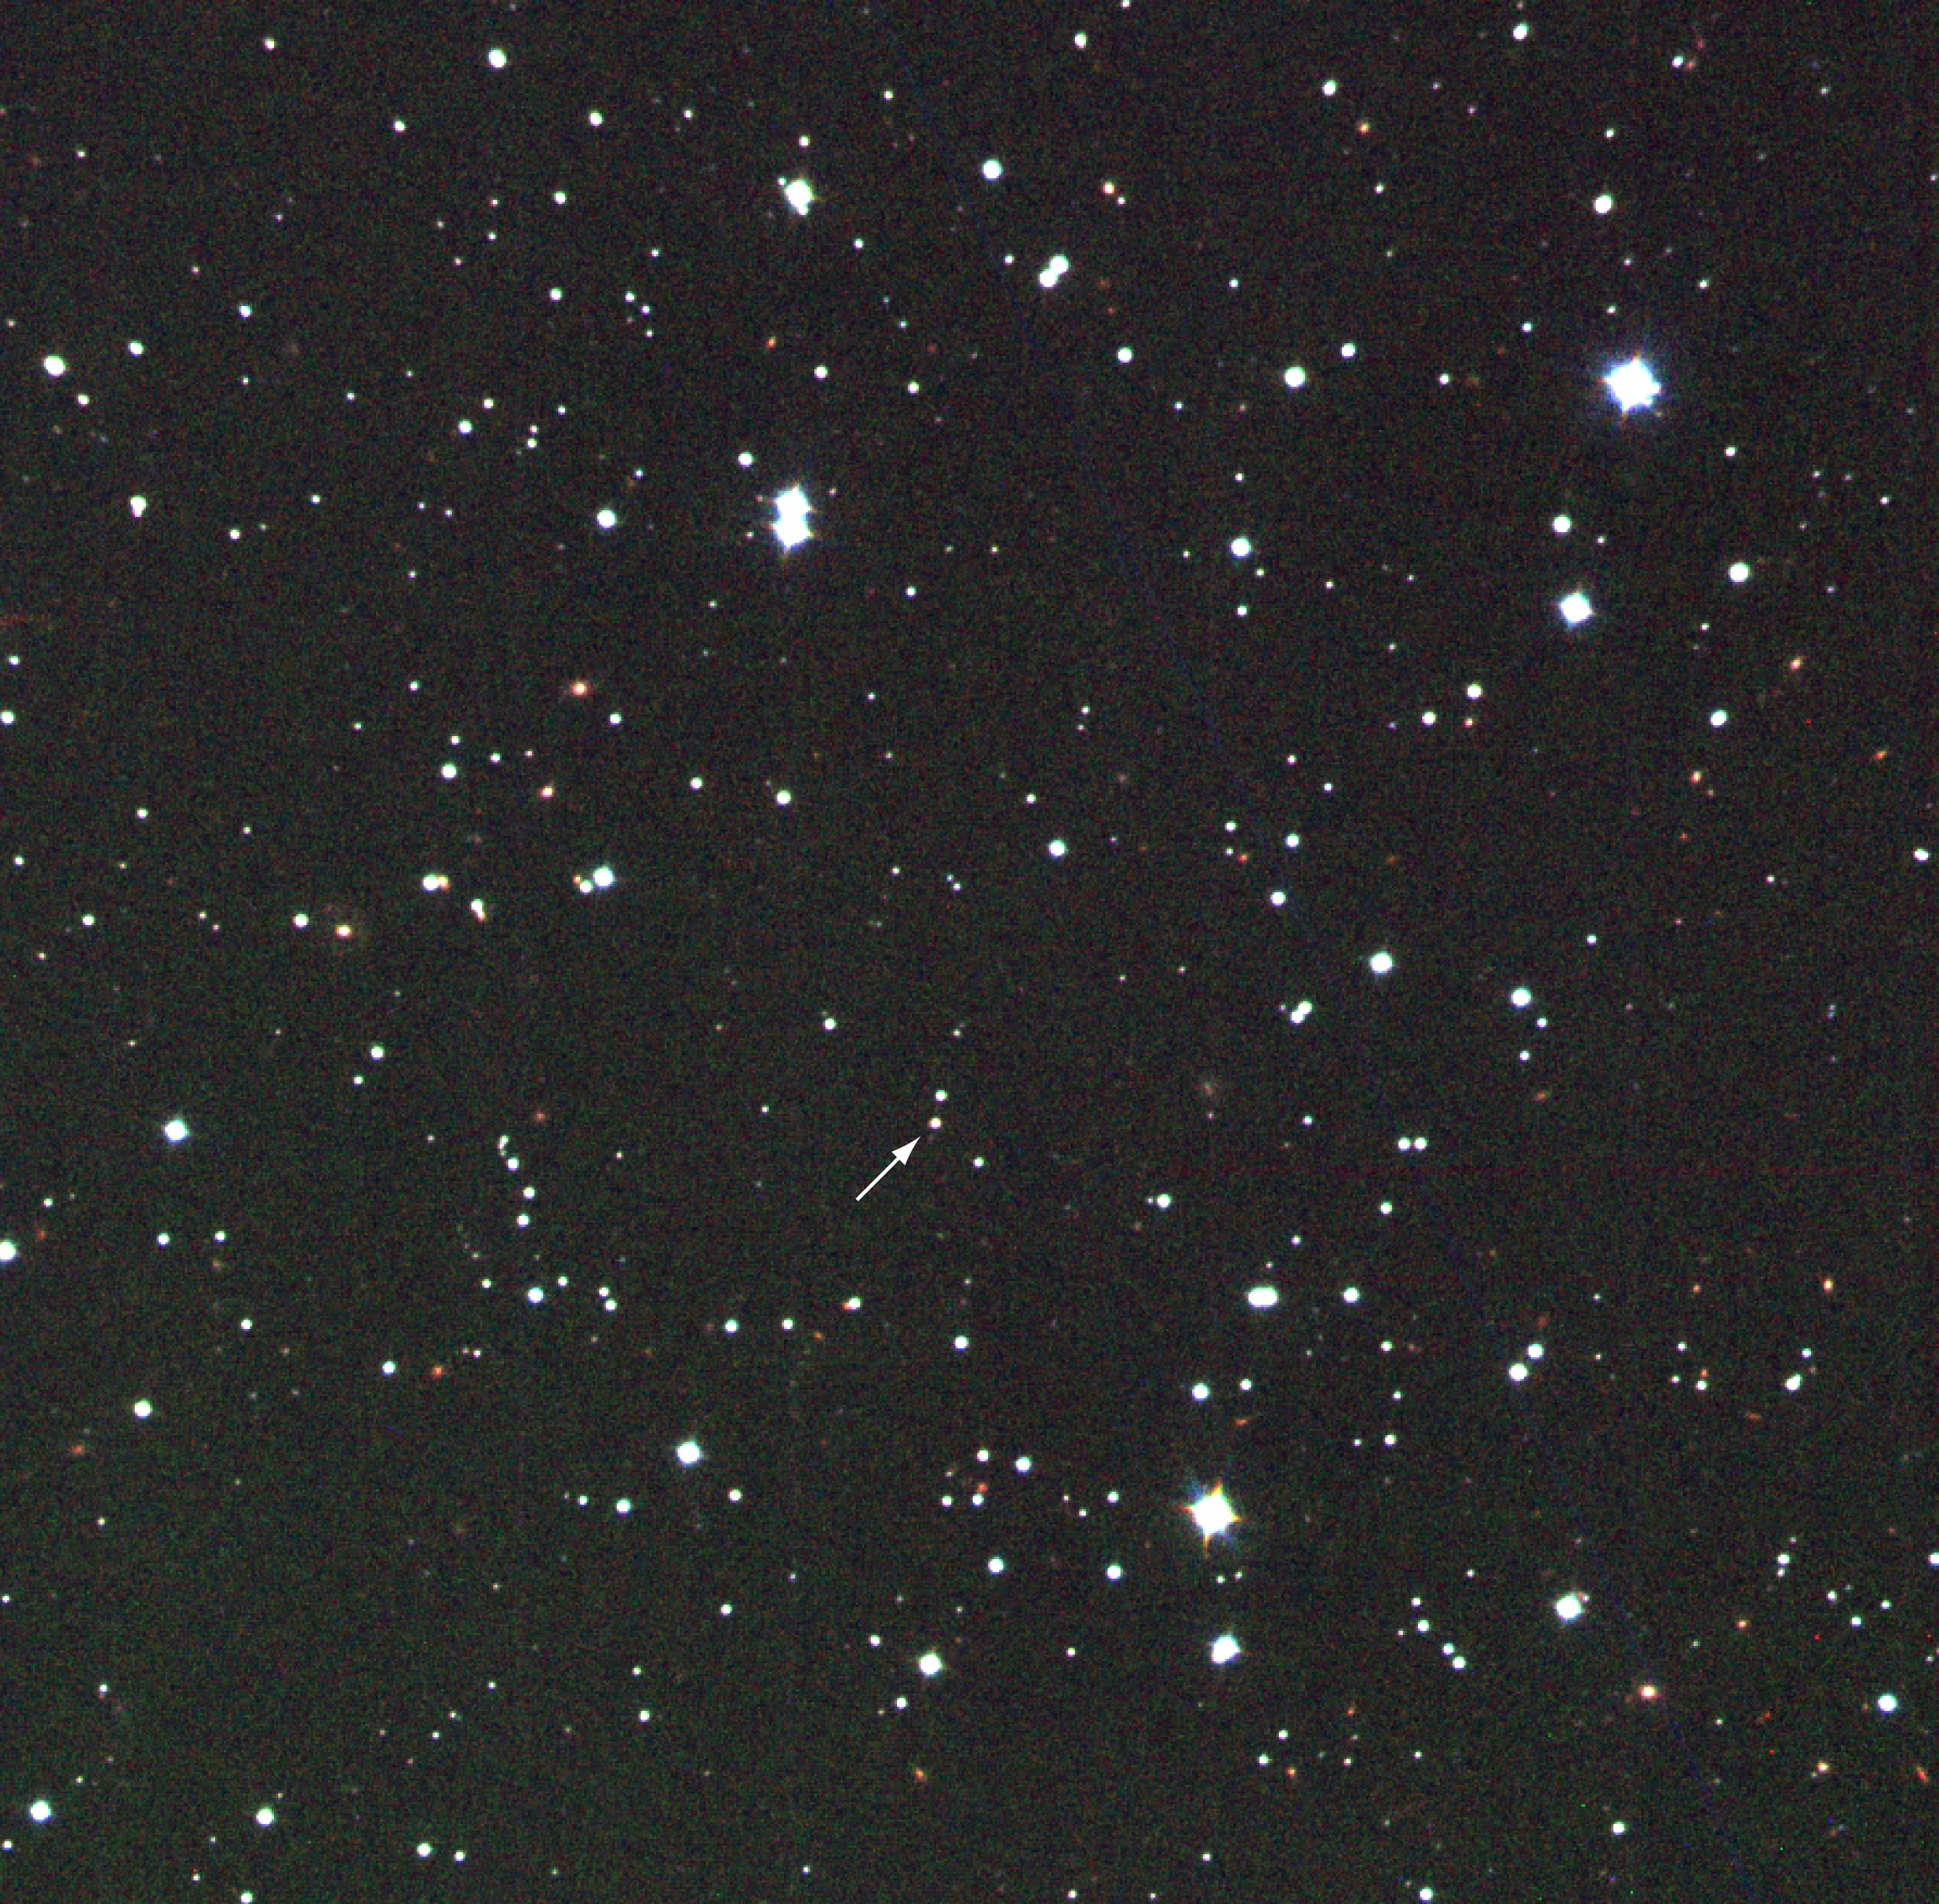

Afterglow of GRB 990510

This is a false-colour composite of the area around the optical image of the afterglow of GRB 990510, based on three near-infrared exposures with the SOFI multi-mode instrument at the 3.6-m ESO New Technology Telescope (NTT) at La Silla, obtained on May 10, 1999, between 23:15 and 23:45 UT. The exposure times were 10 min each in the J- (1.2 µm; here rendered in blue), H- (1.6 µm; green) and K-bands (2.2 µm; red); the image quality is excellent (0.6 arcsec). The field measures about 5 x 5 arcmin 2 ; the original pixel size is 0.29 arcsec. North is up and East is left.

Credit: ESO